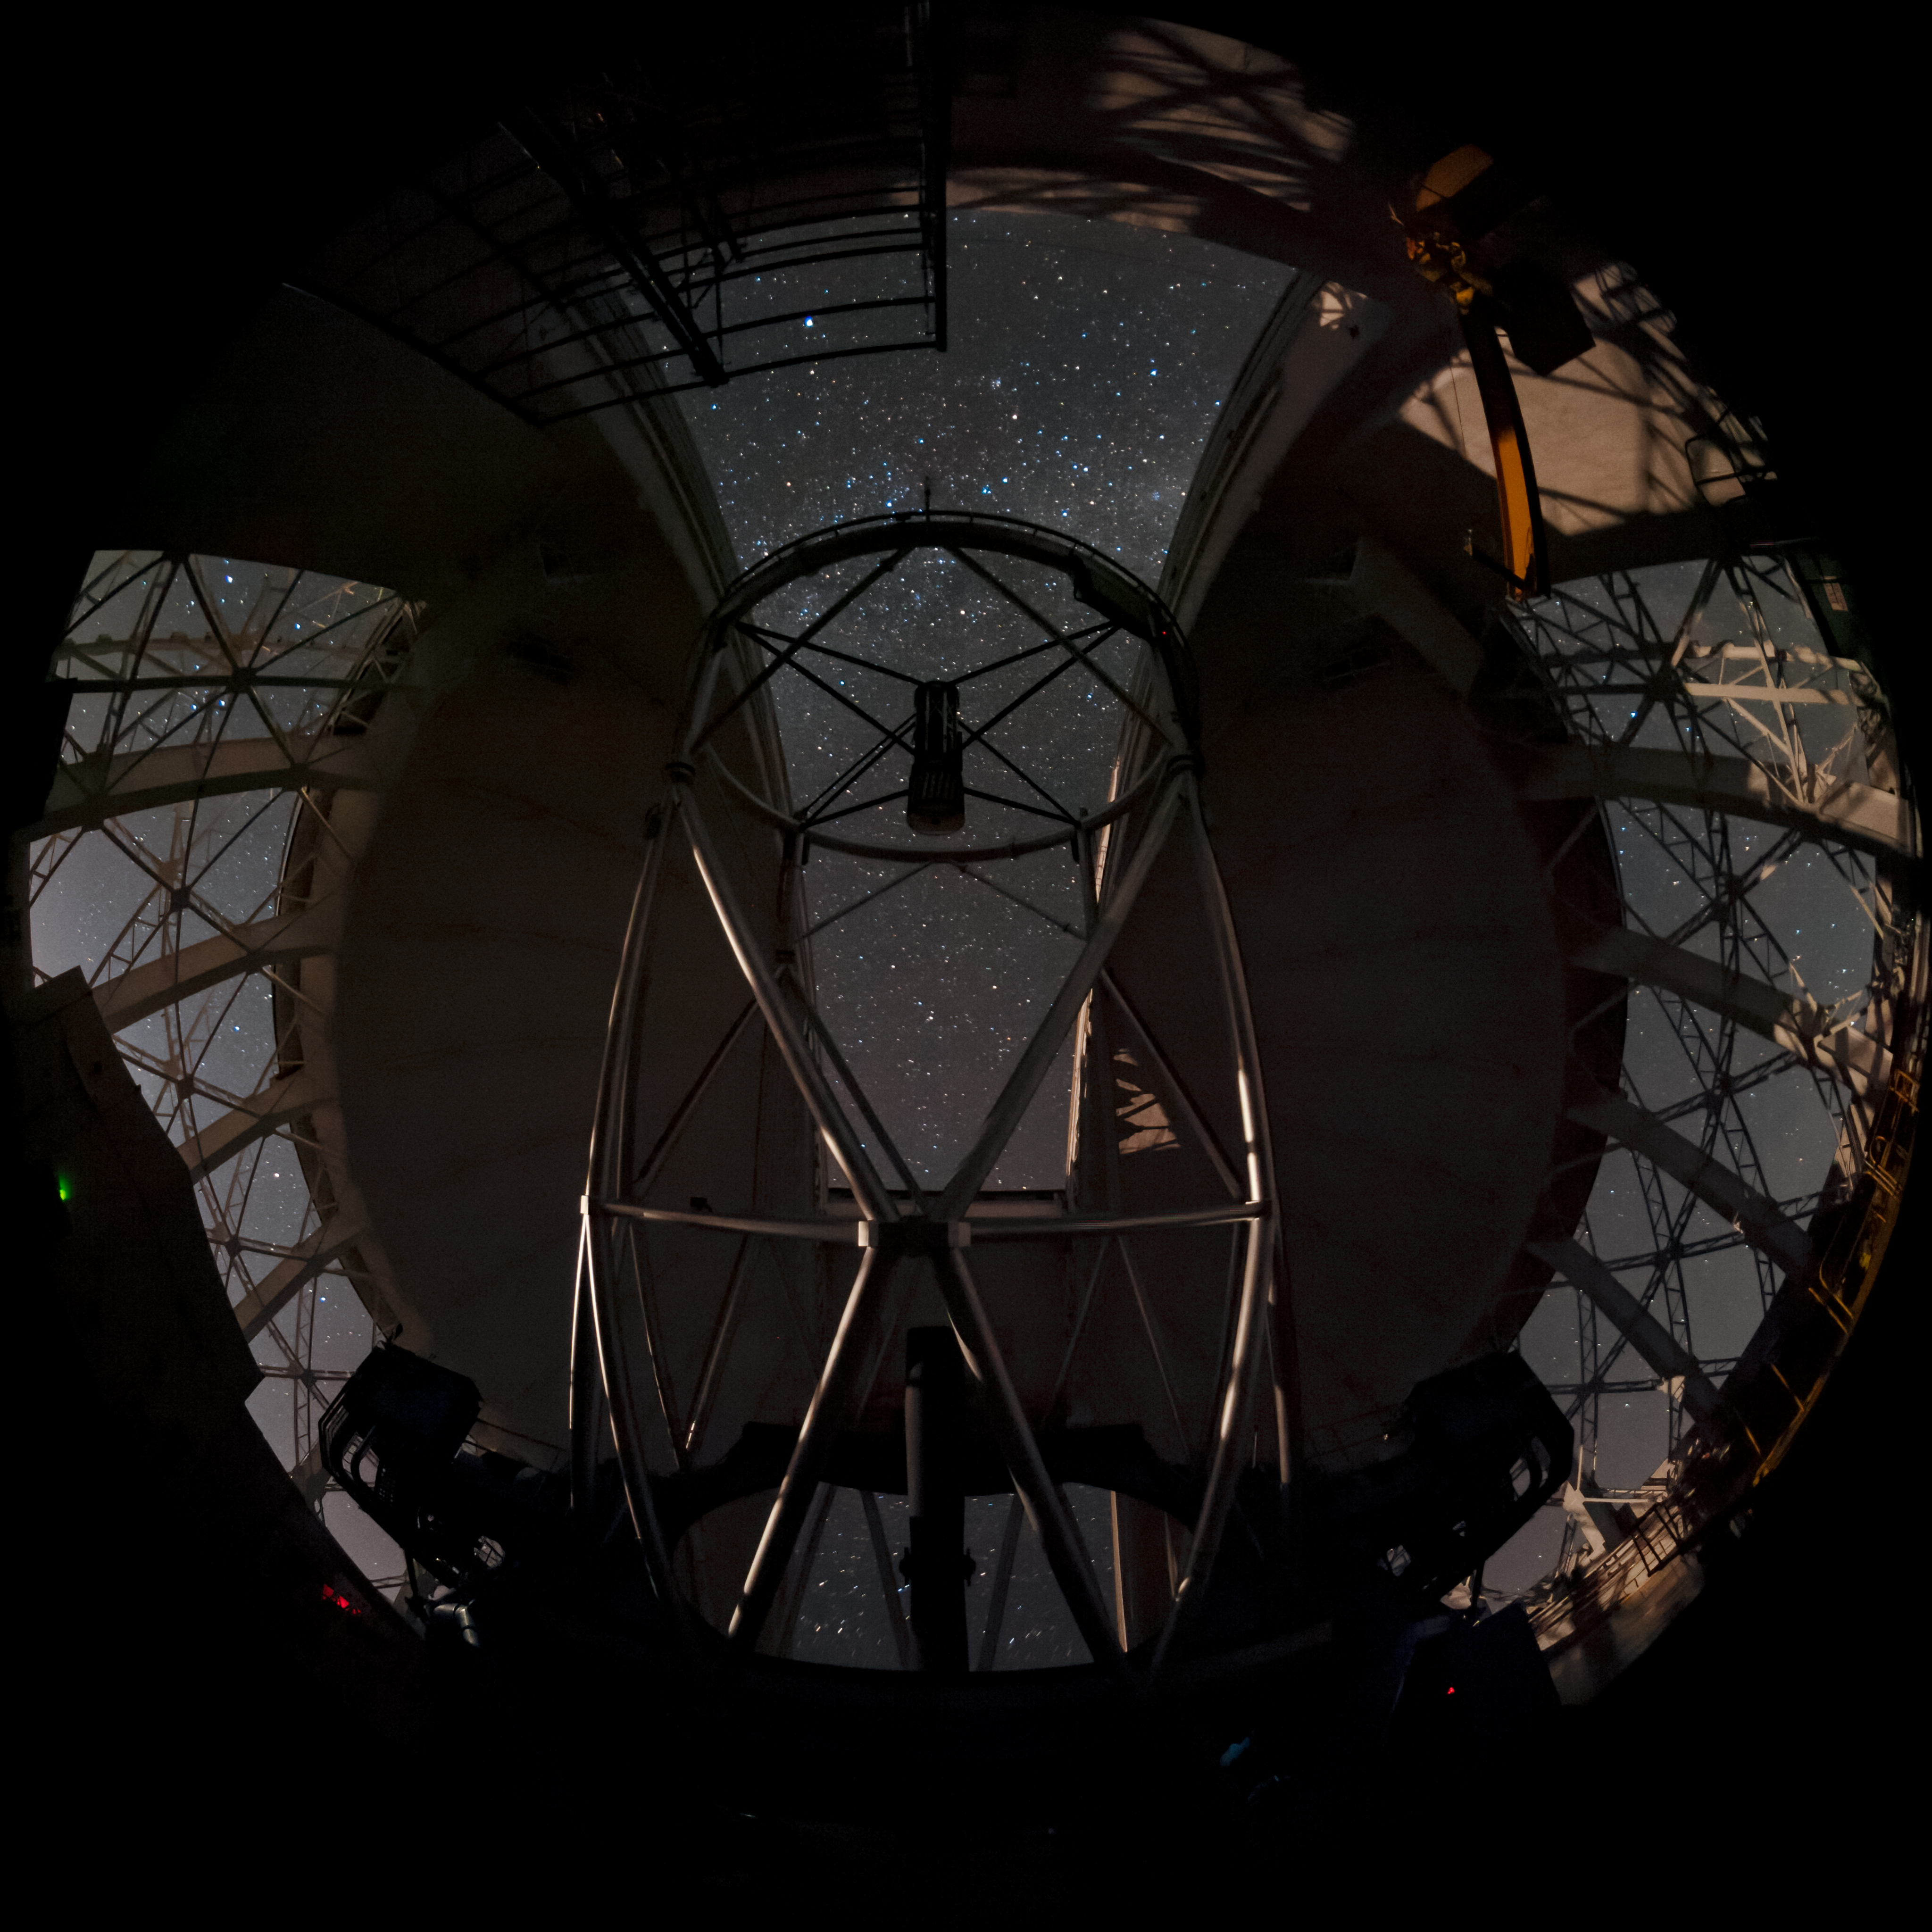

Gemini South Gazes Skyward

This photo shows a typical night at the Gemini South 8-meter telescope located on Cerro Pachón, Chile. The Milky Way is visible overhead. Gemini South is a part of the International Gemini Observatory, a program of NSF NOIRLab.

Credit: International Gemini Observatory/NOIRLab/NSF/AURA/M. Paredes